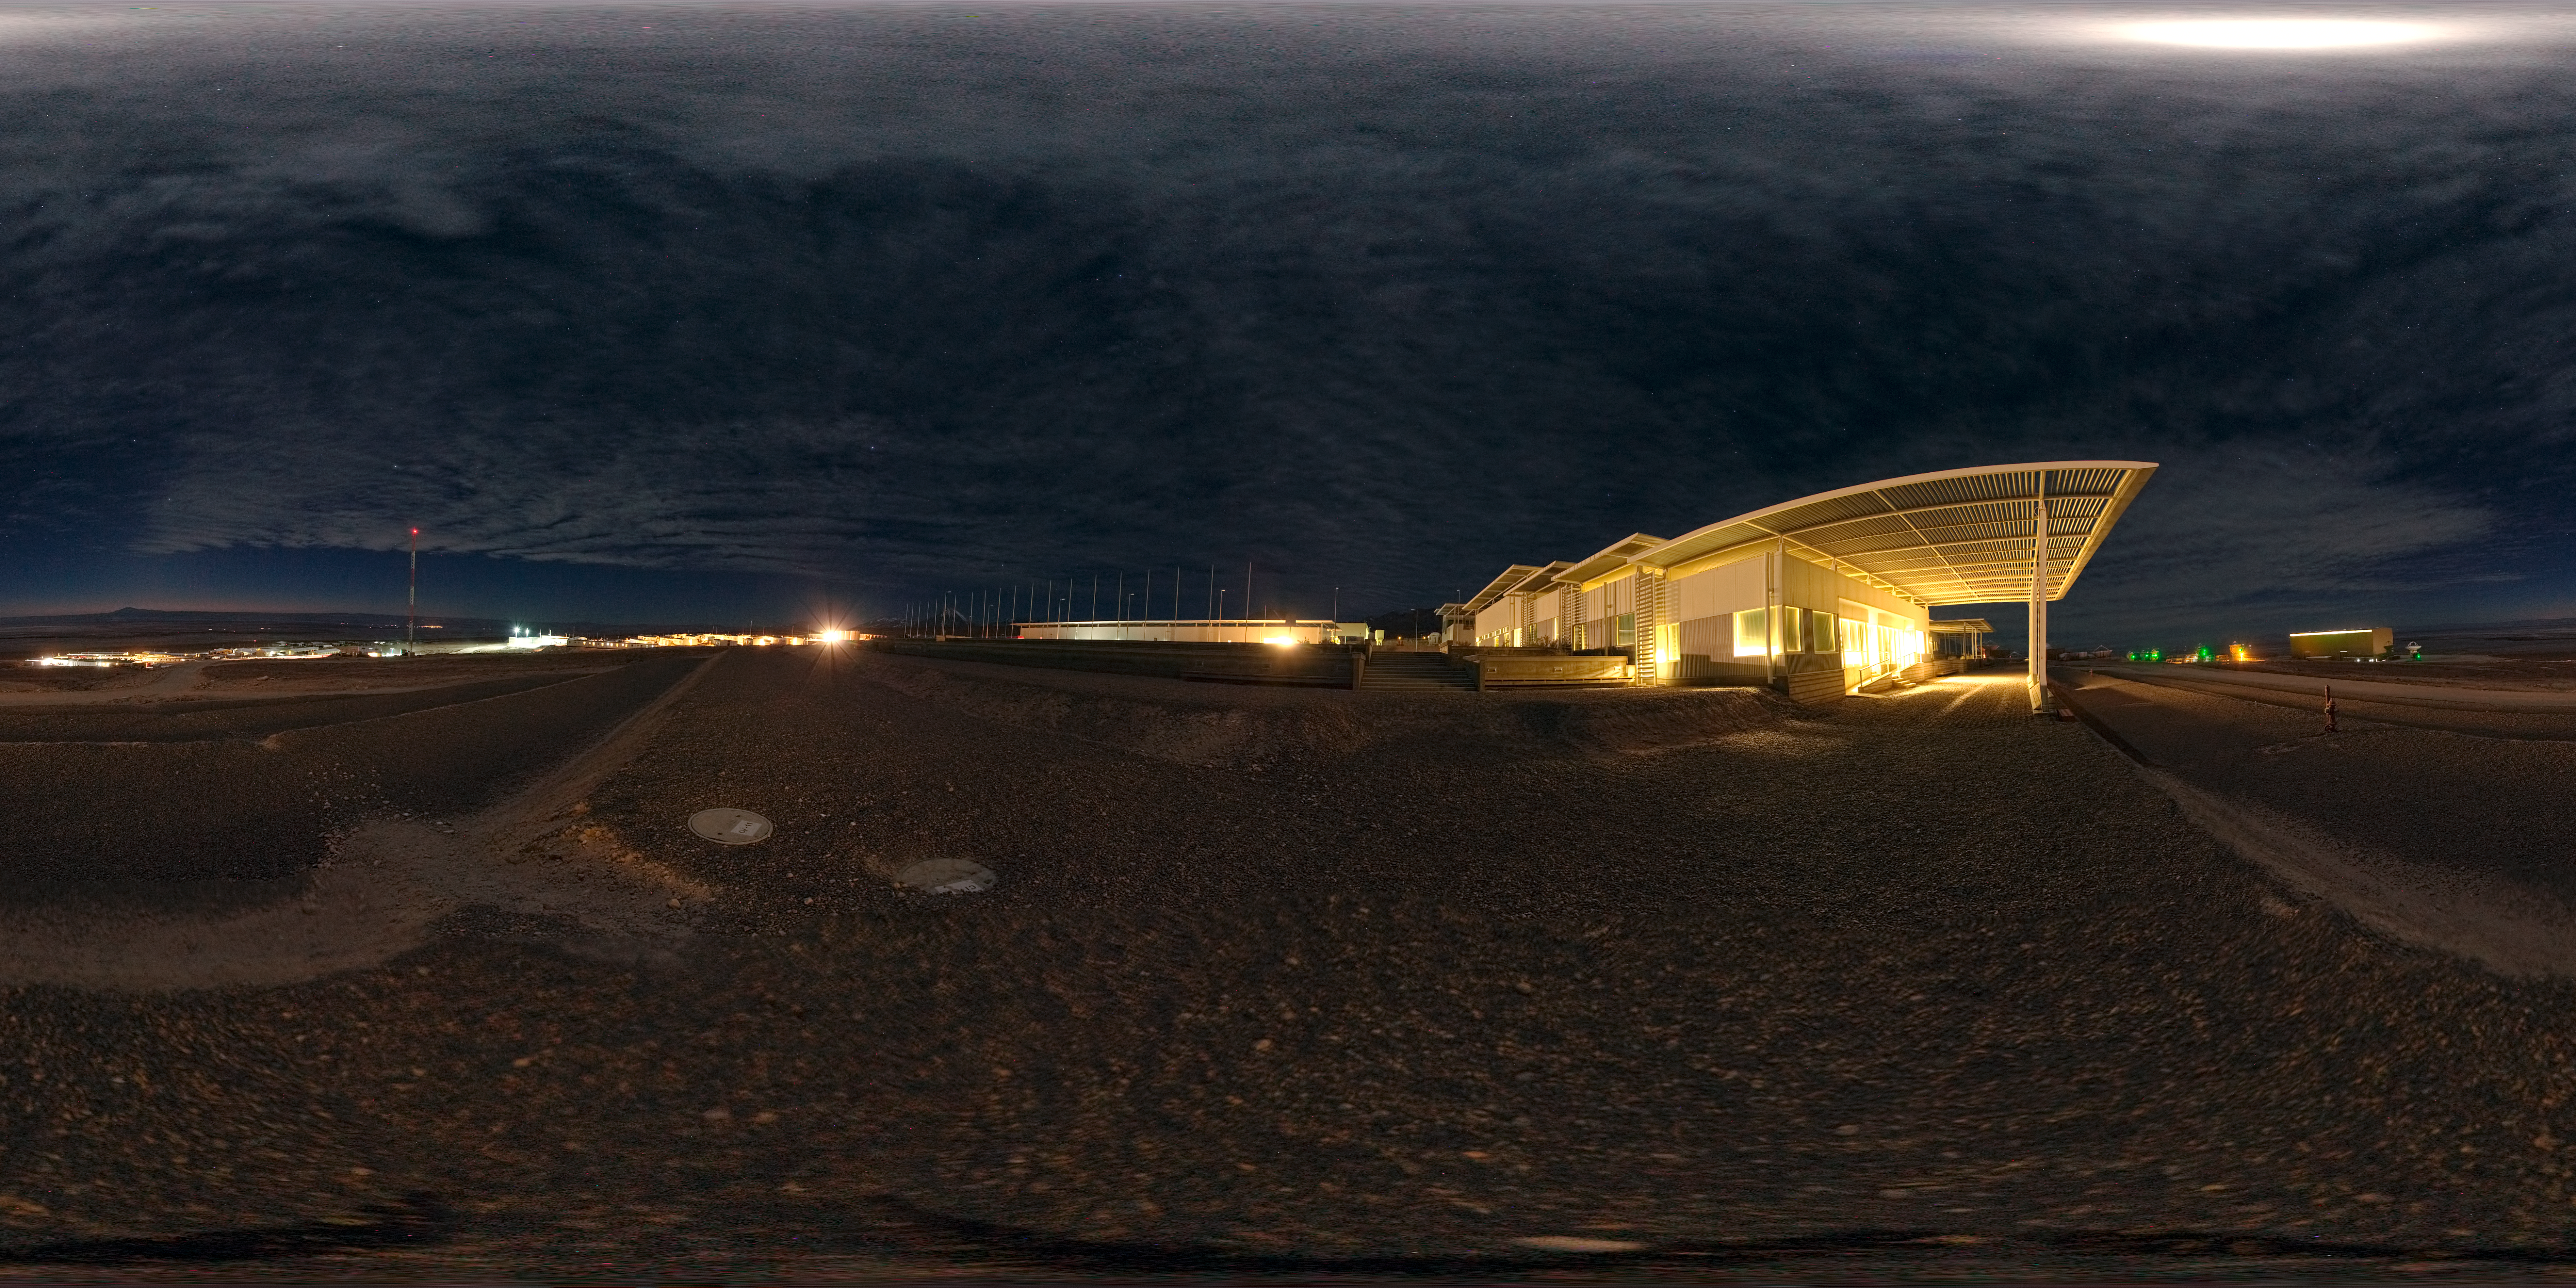

Operations Support Facility at night

This 360 degree panorama image, taken at night, shows the Atacama Large Millimeter/submillimeter Array (ALMA) Operations Support Facility (OSF). This site in the Chilean Andes lies at an altitude of 2900 metres and serves as the focal point for the ALMA operations. Antennas are assembled here before being moved to the Array Operations Site at 5000 metres altitude.

Credit: ESO